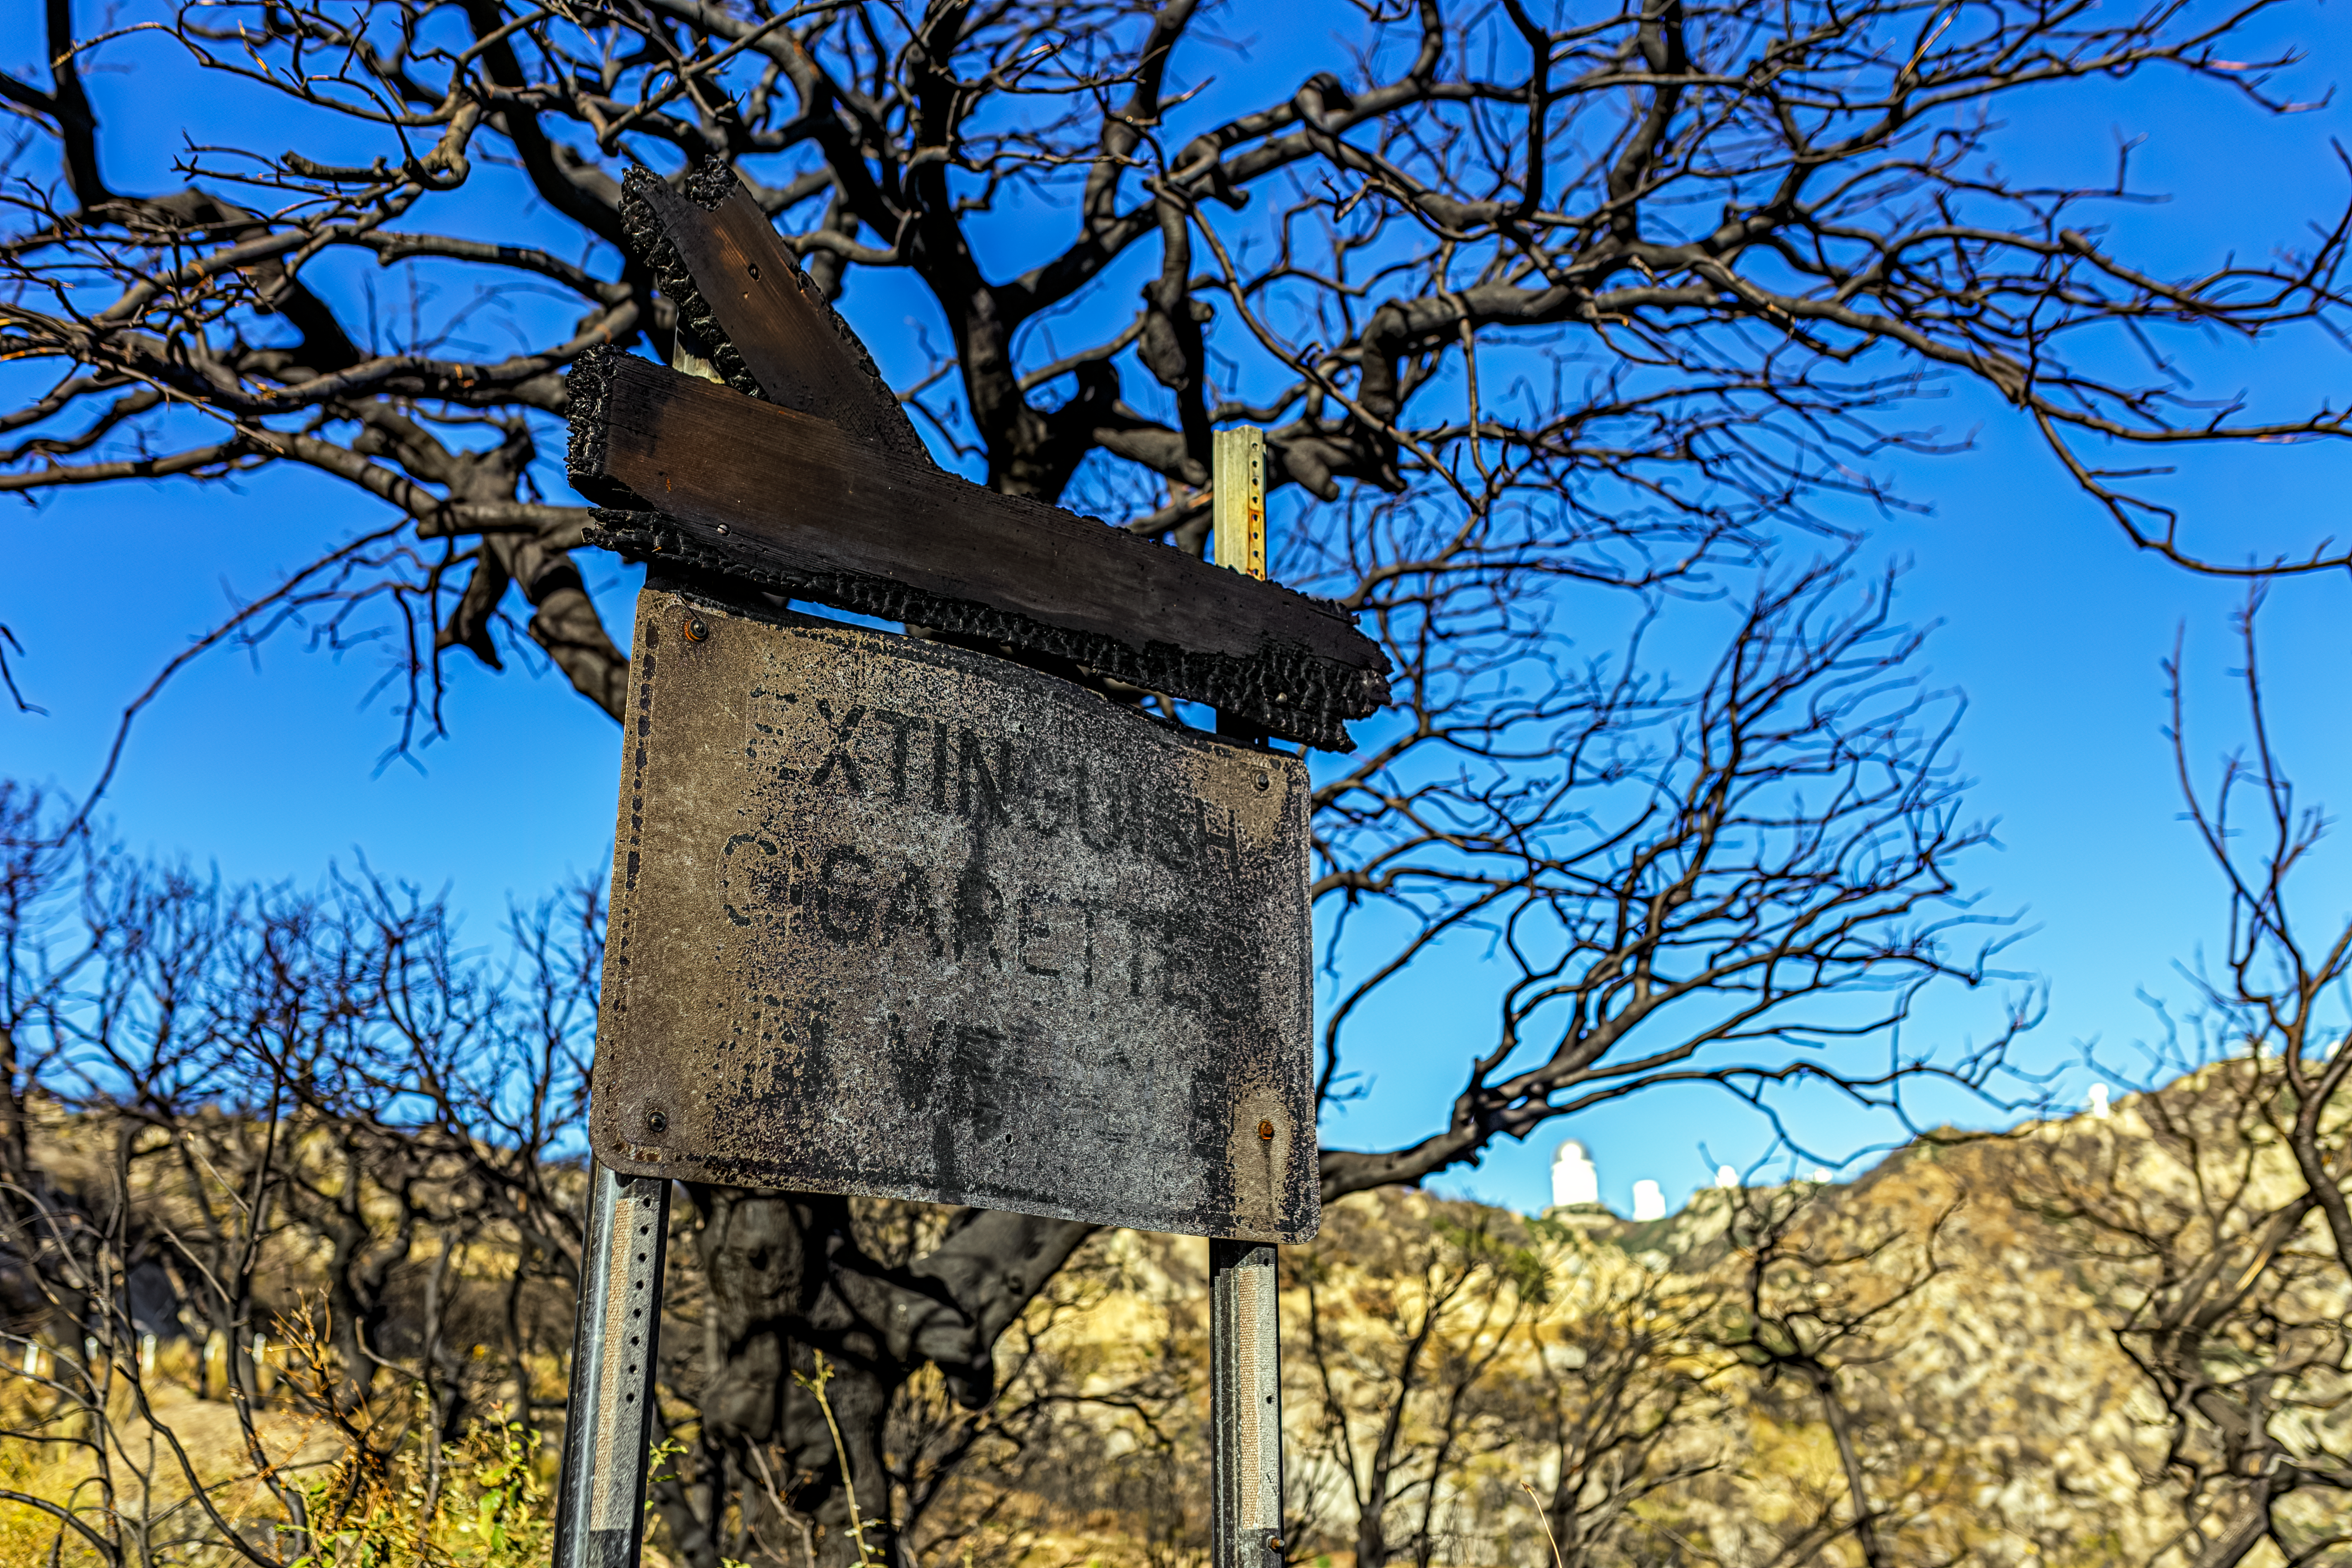

Contreras Fire Aftermath

The aftermath of the Contreras Fire that swept through Kitt Peak National Observatory in June 2022.

Credit: KPNO/NOIRLab/NSF/AURA/P. Horálek